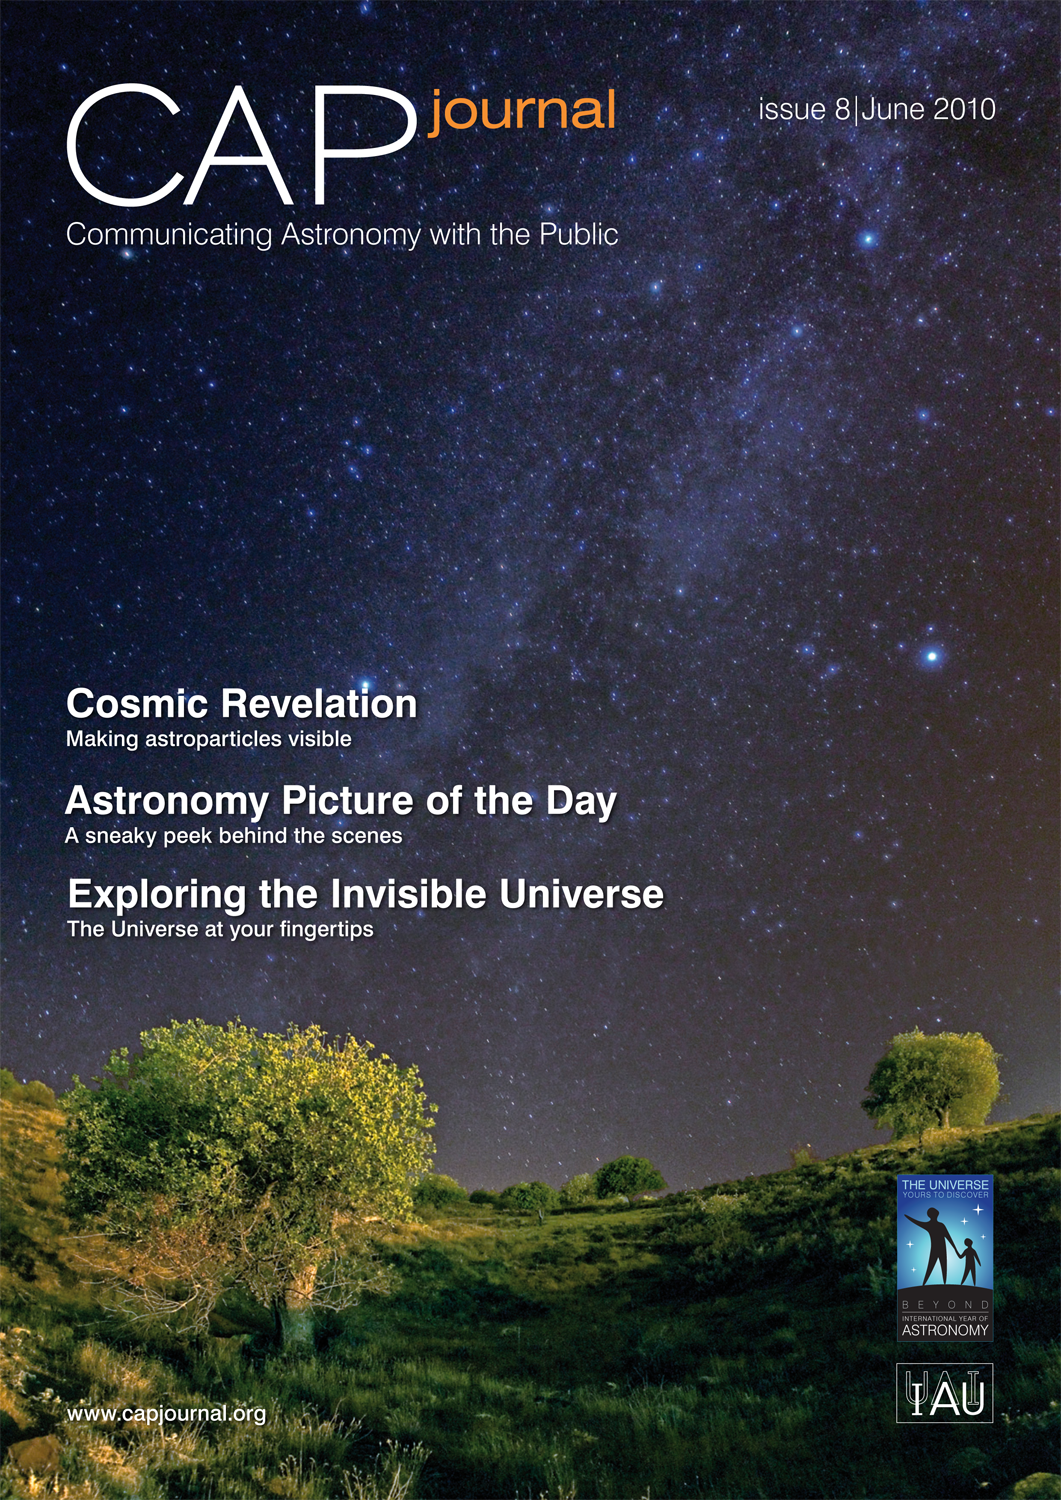

Cover of the CAPjournal 08

Credit: ESO